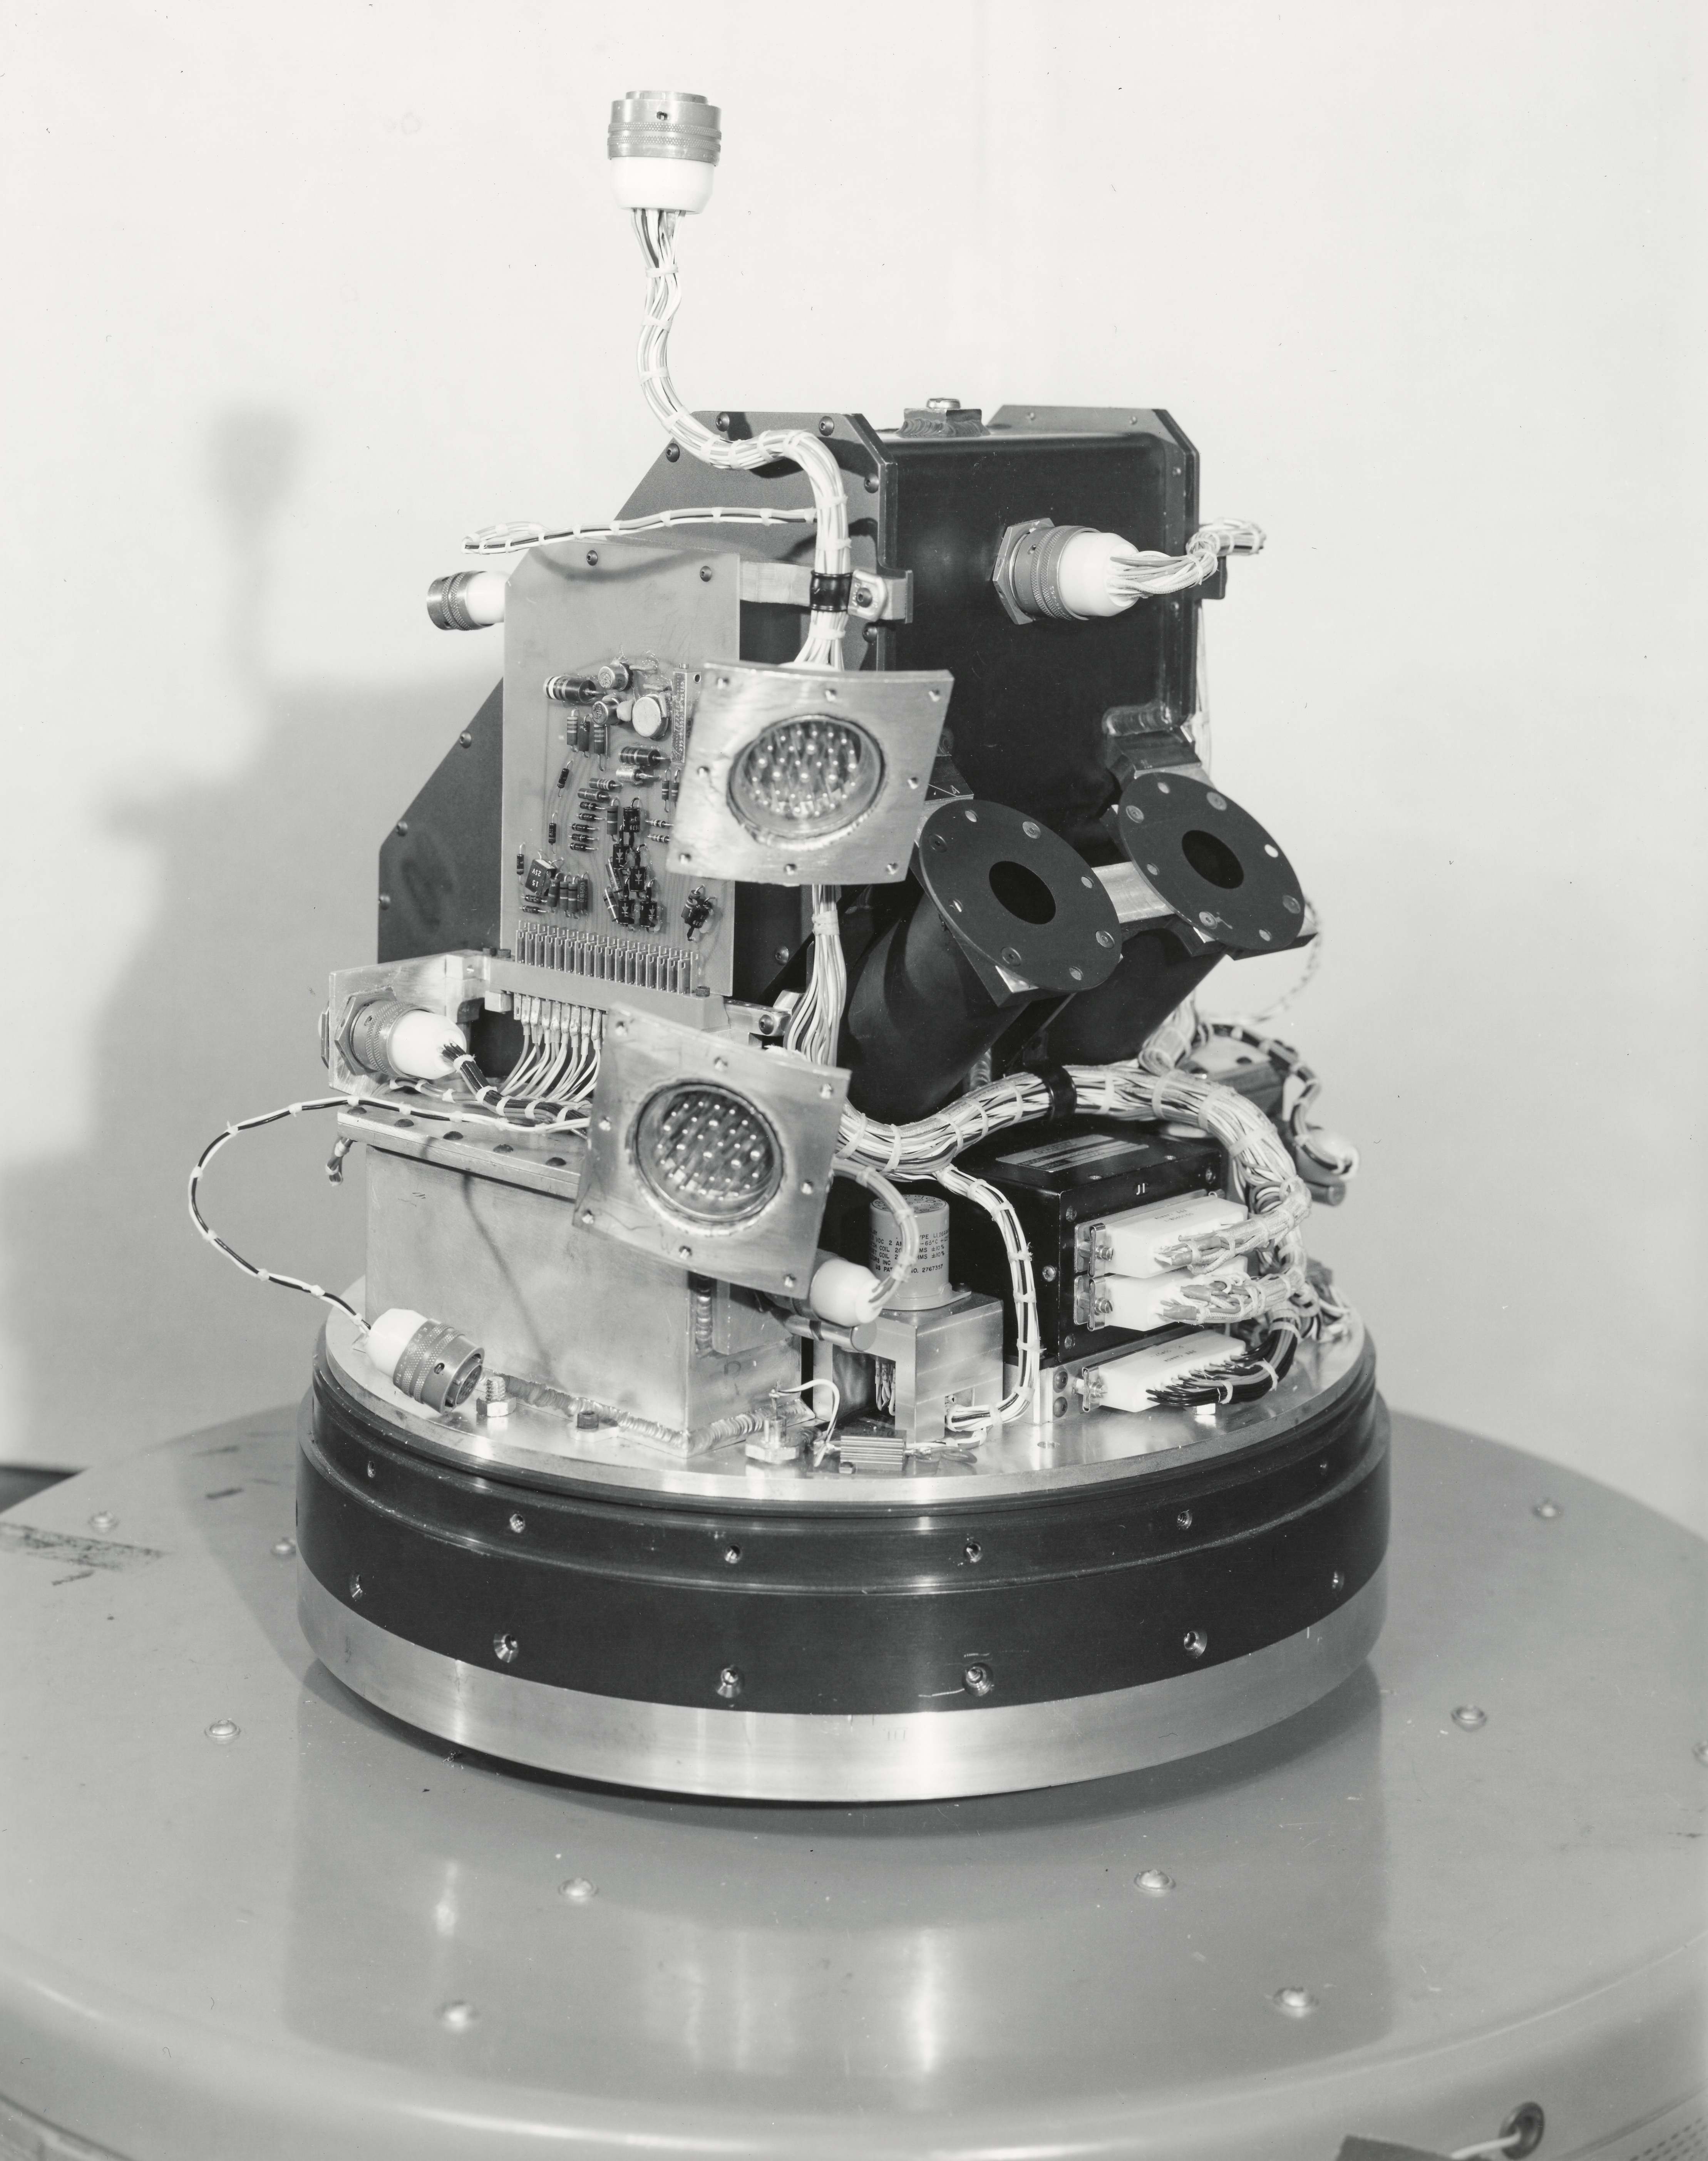

Kitt Peak Rocket Program Flight 3.16

This image shows part of an Aerobee 150, Serial Number KP 5-4-3, launched by Kitt Peak at White Sands Missile Range on 11 October 1966.

This was flight 3.16, which had science goals of measuring near-infrared daytime atmospheric glow and solar x-rays.

During this flight, the spin-stabilization system didn't work properly, causing a severe wobble. However, the light data was excellent and the x-ray data was likely salvageable.

The original negative of this image is stored at NOIRLab Headquarters in Tucson, Arizona. This image is part of NSF NOIRLab’s historical archives.

Credit: KPNO/NOIRLab/NSF/AURA